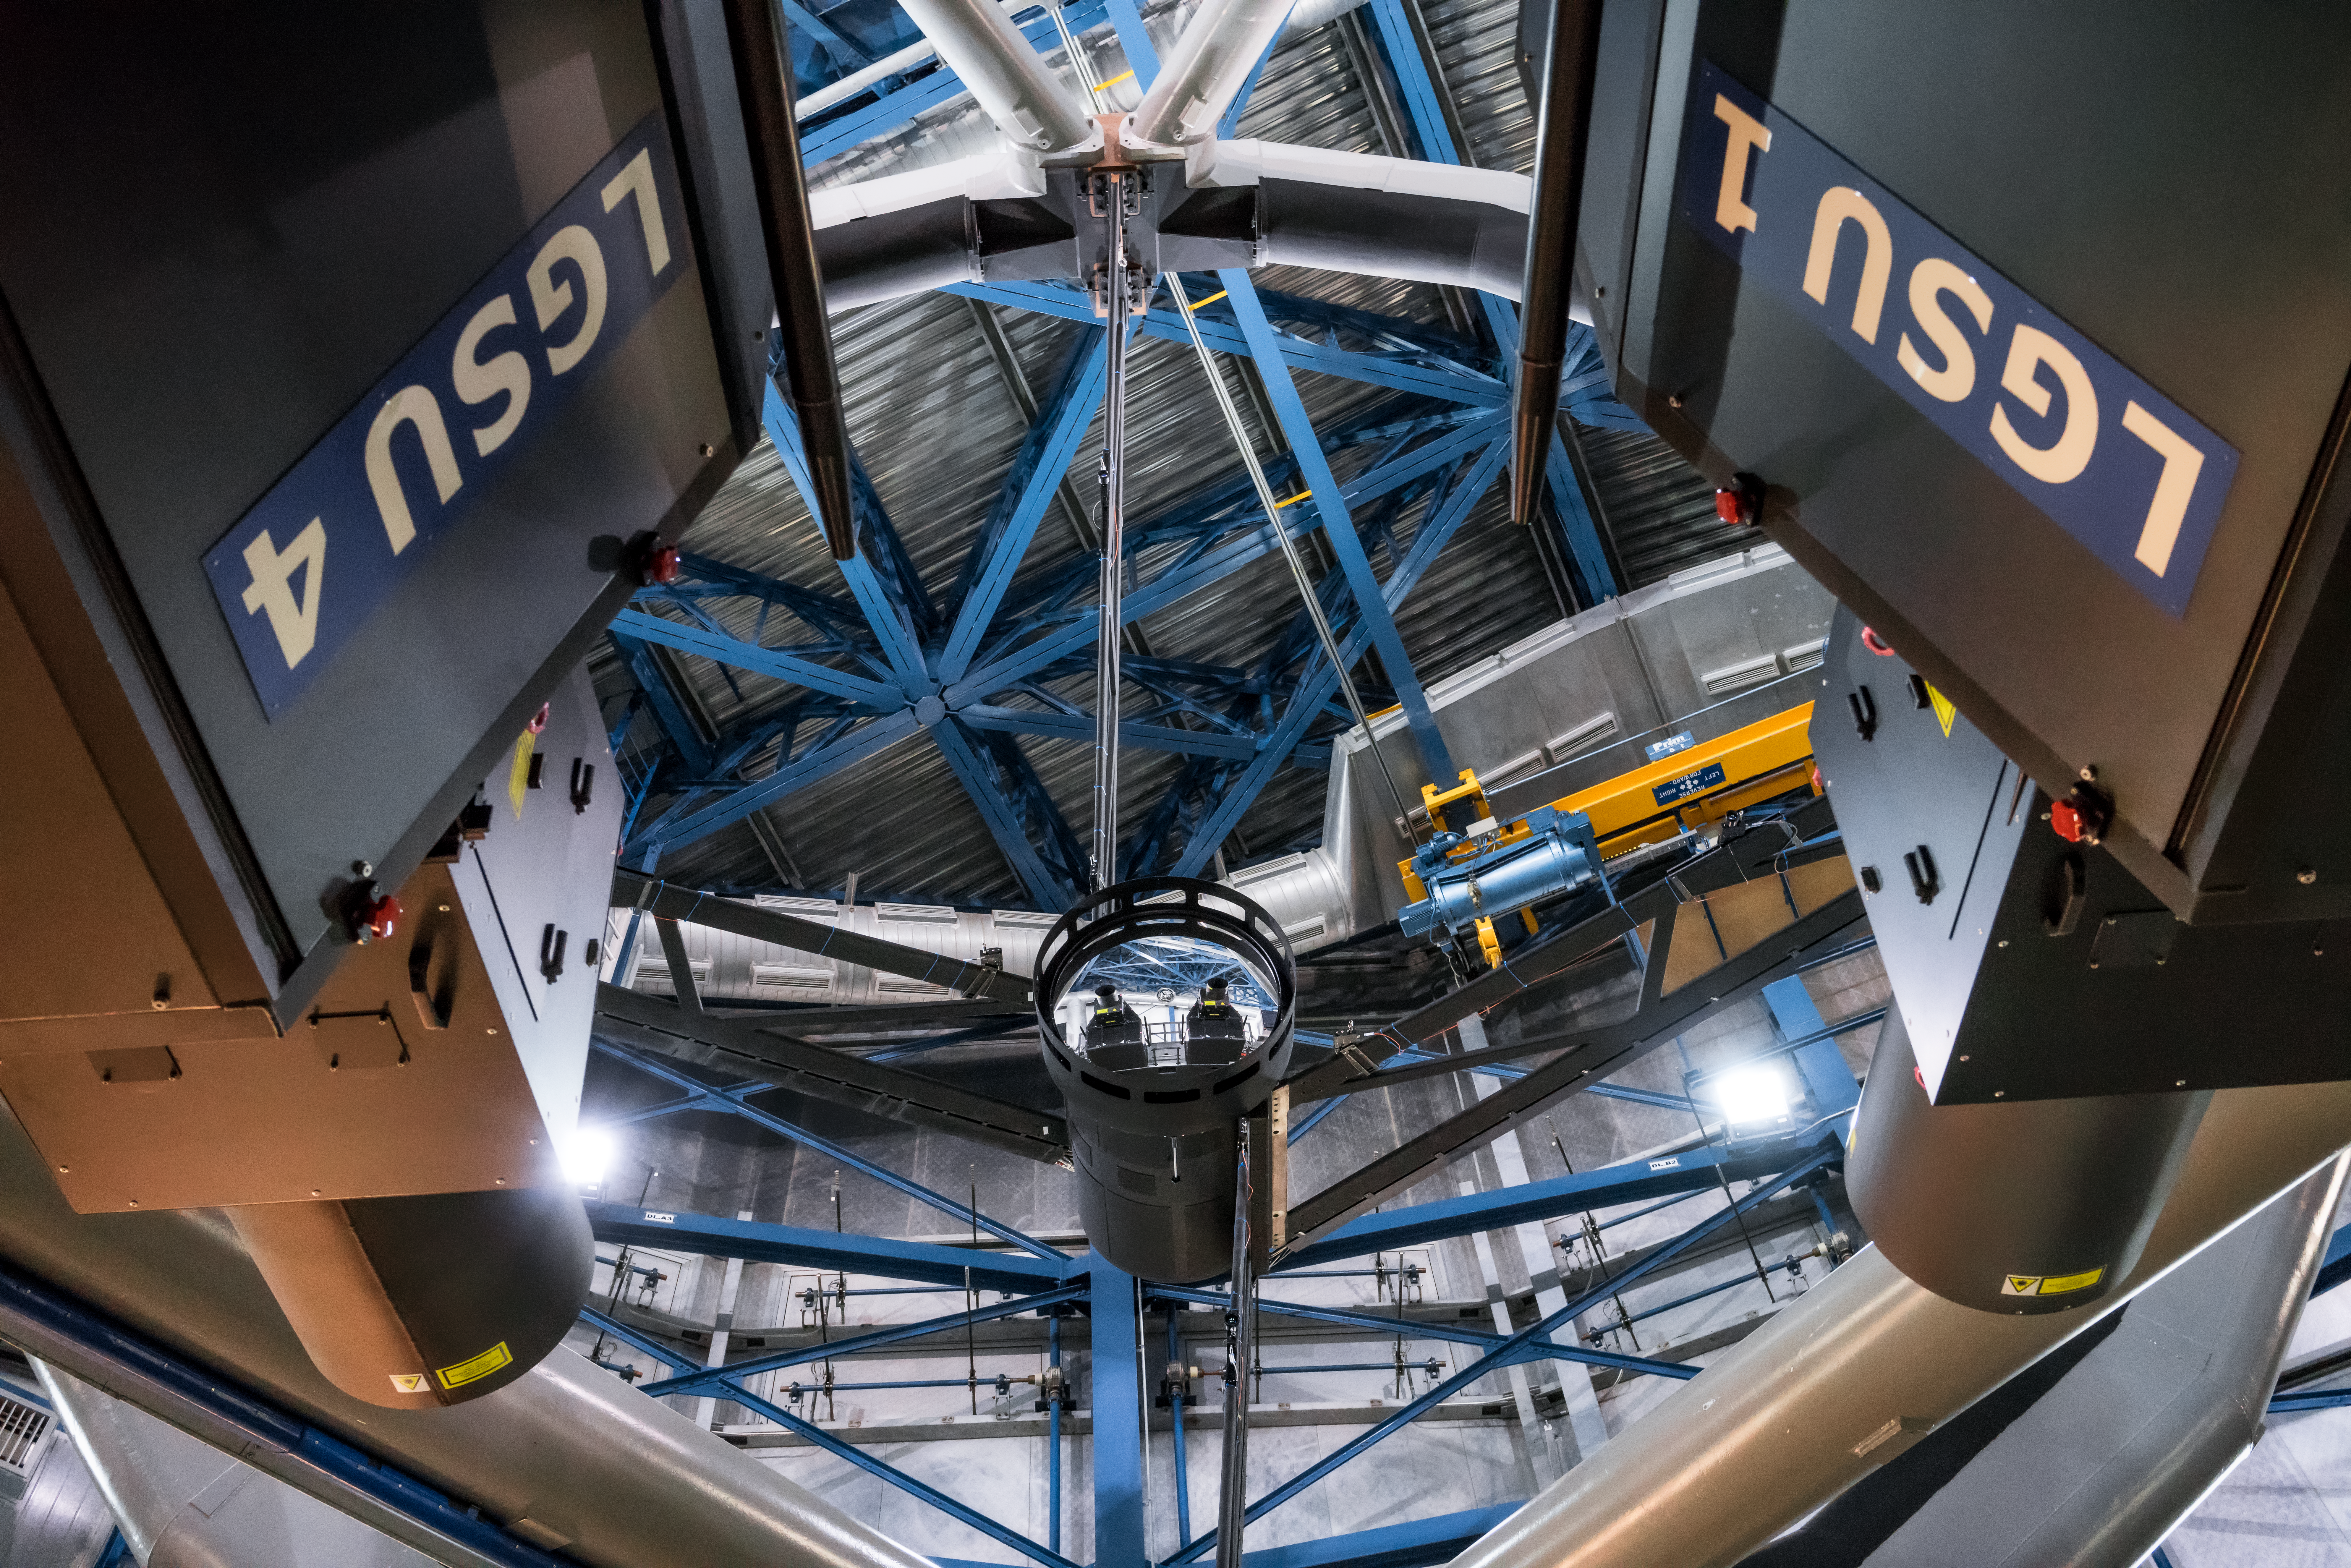

The VLT’s new deformable secondary mirror

Mounted on the VLT’s Unit Telescope 4 (Yepun), the new Deformable Secondary Mirror is the largest adaptive optics mirror ever built and the heart of the new adaptive optics system that will enable to the telescope to produce even sharper images. Also in this photograph are two of the powerful lasers that make up the Four Laser Guide Star Facility, also part of the adaptive optics system.

Credit: ESO/E. Vernet